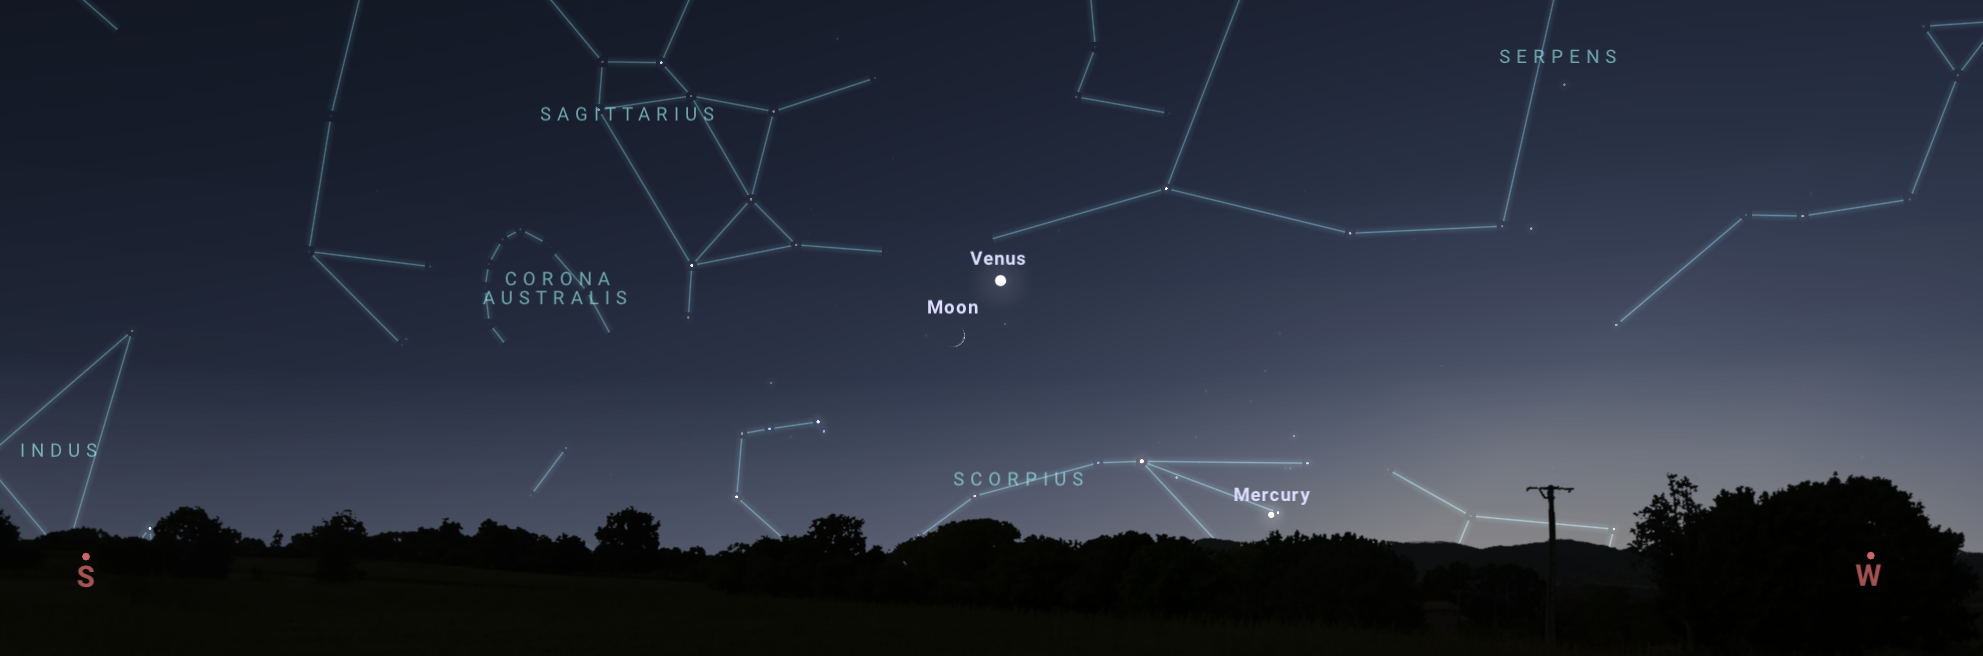

Looking southwest after sunset on 4 November as seen from Tucson

Looking southwest after sunset on 4 November as seen from Tucson. Hilo and Chile will have similar views.

Credit: NOIRLab/NSF/AURA/Stellarium